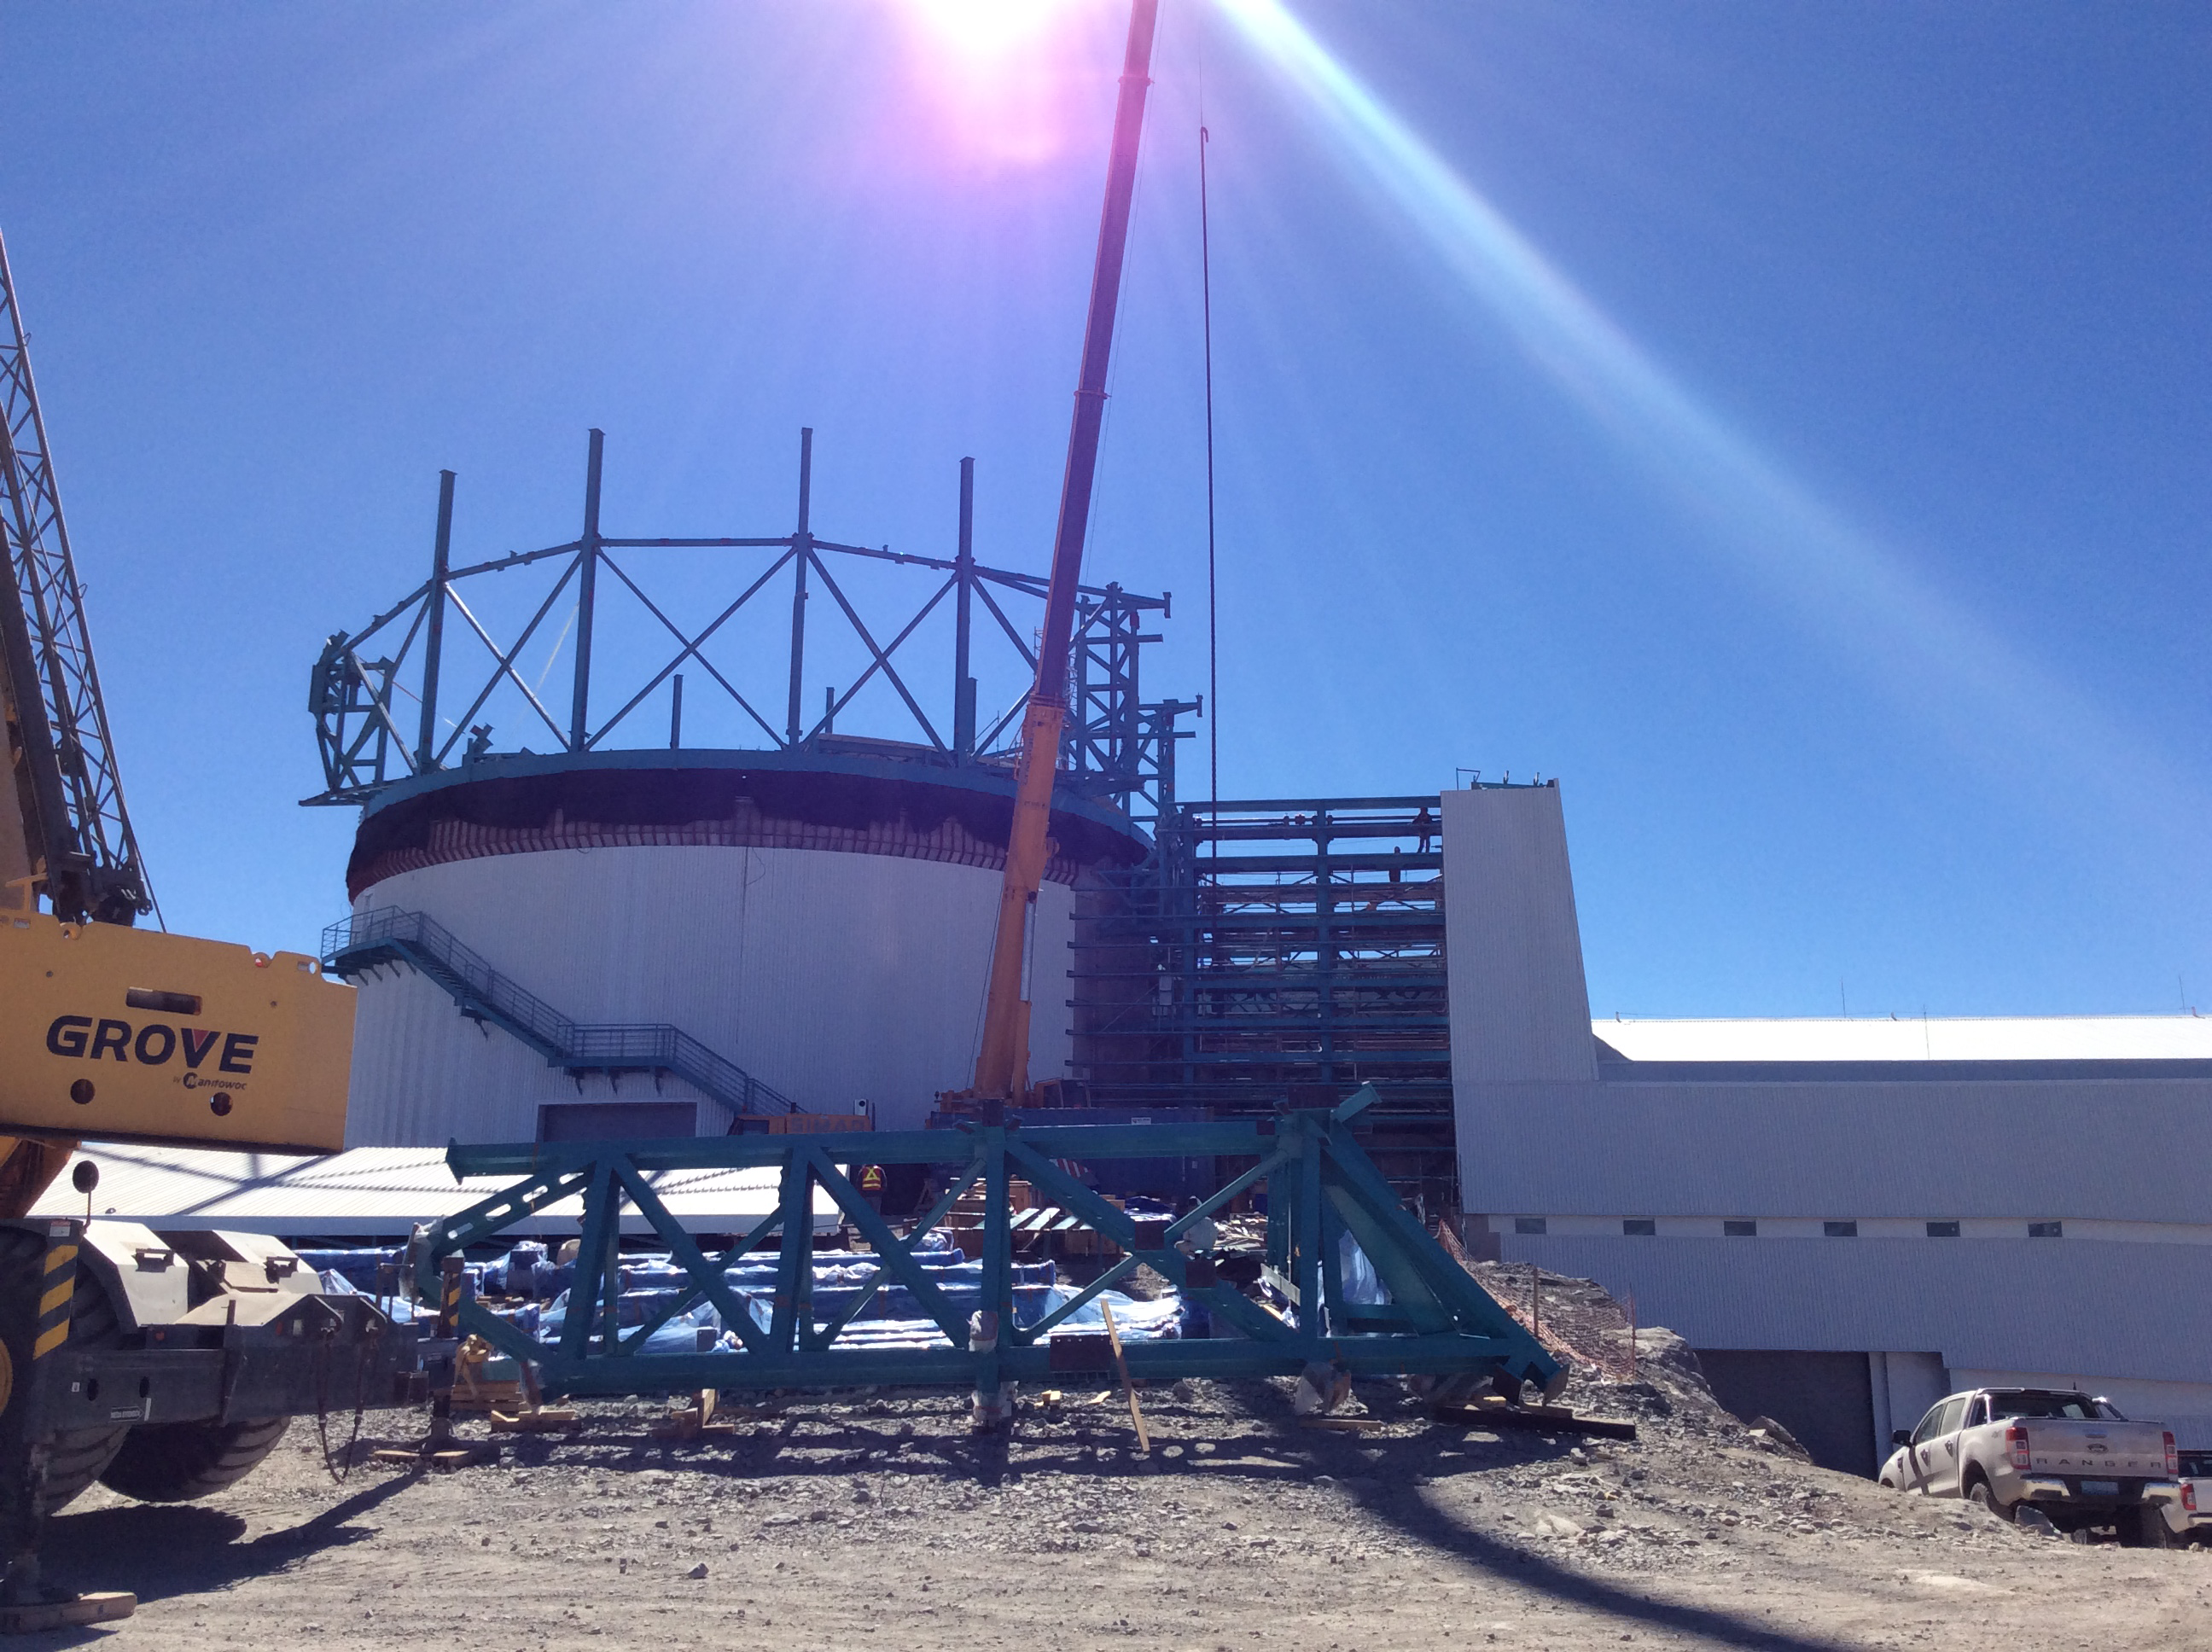

LSST Summit Facility April 2018

Claudia Araya Salvo, who recently joined the LSST Project as the Education and Public Outreach Chile Coordinator, submitted these photos from her first tour of the LSST Summit Facility Building construction site on Cerro Pachón on April 3. Her first impression? "This thing is huge!"

Credit: Rubin Observatory/NSF/AURA